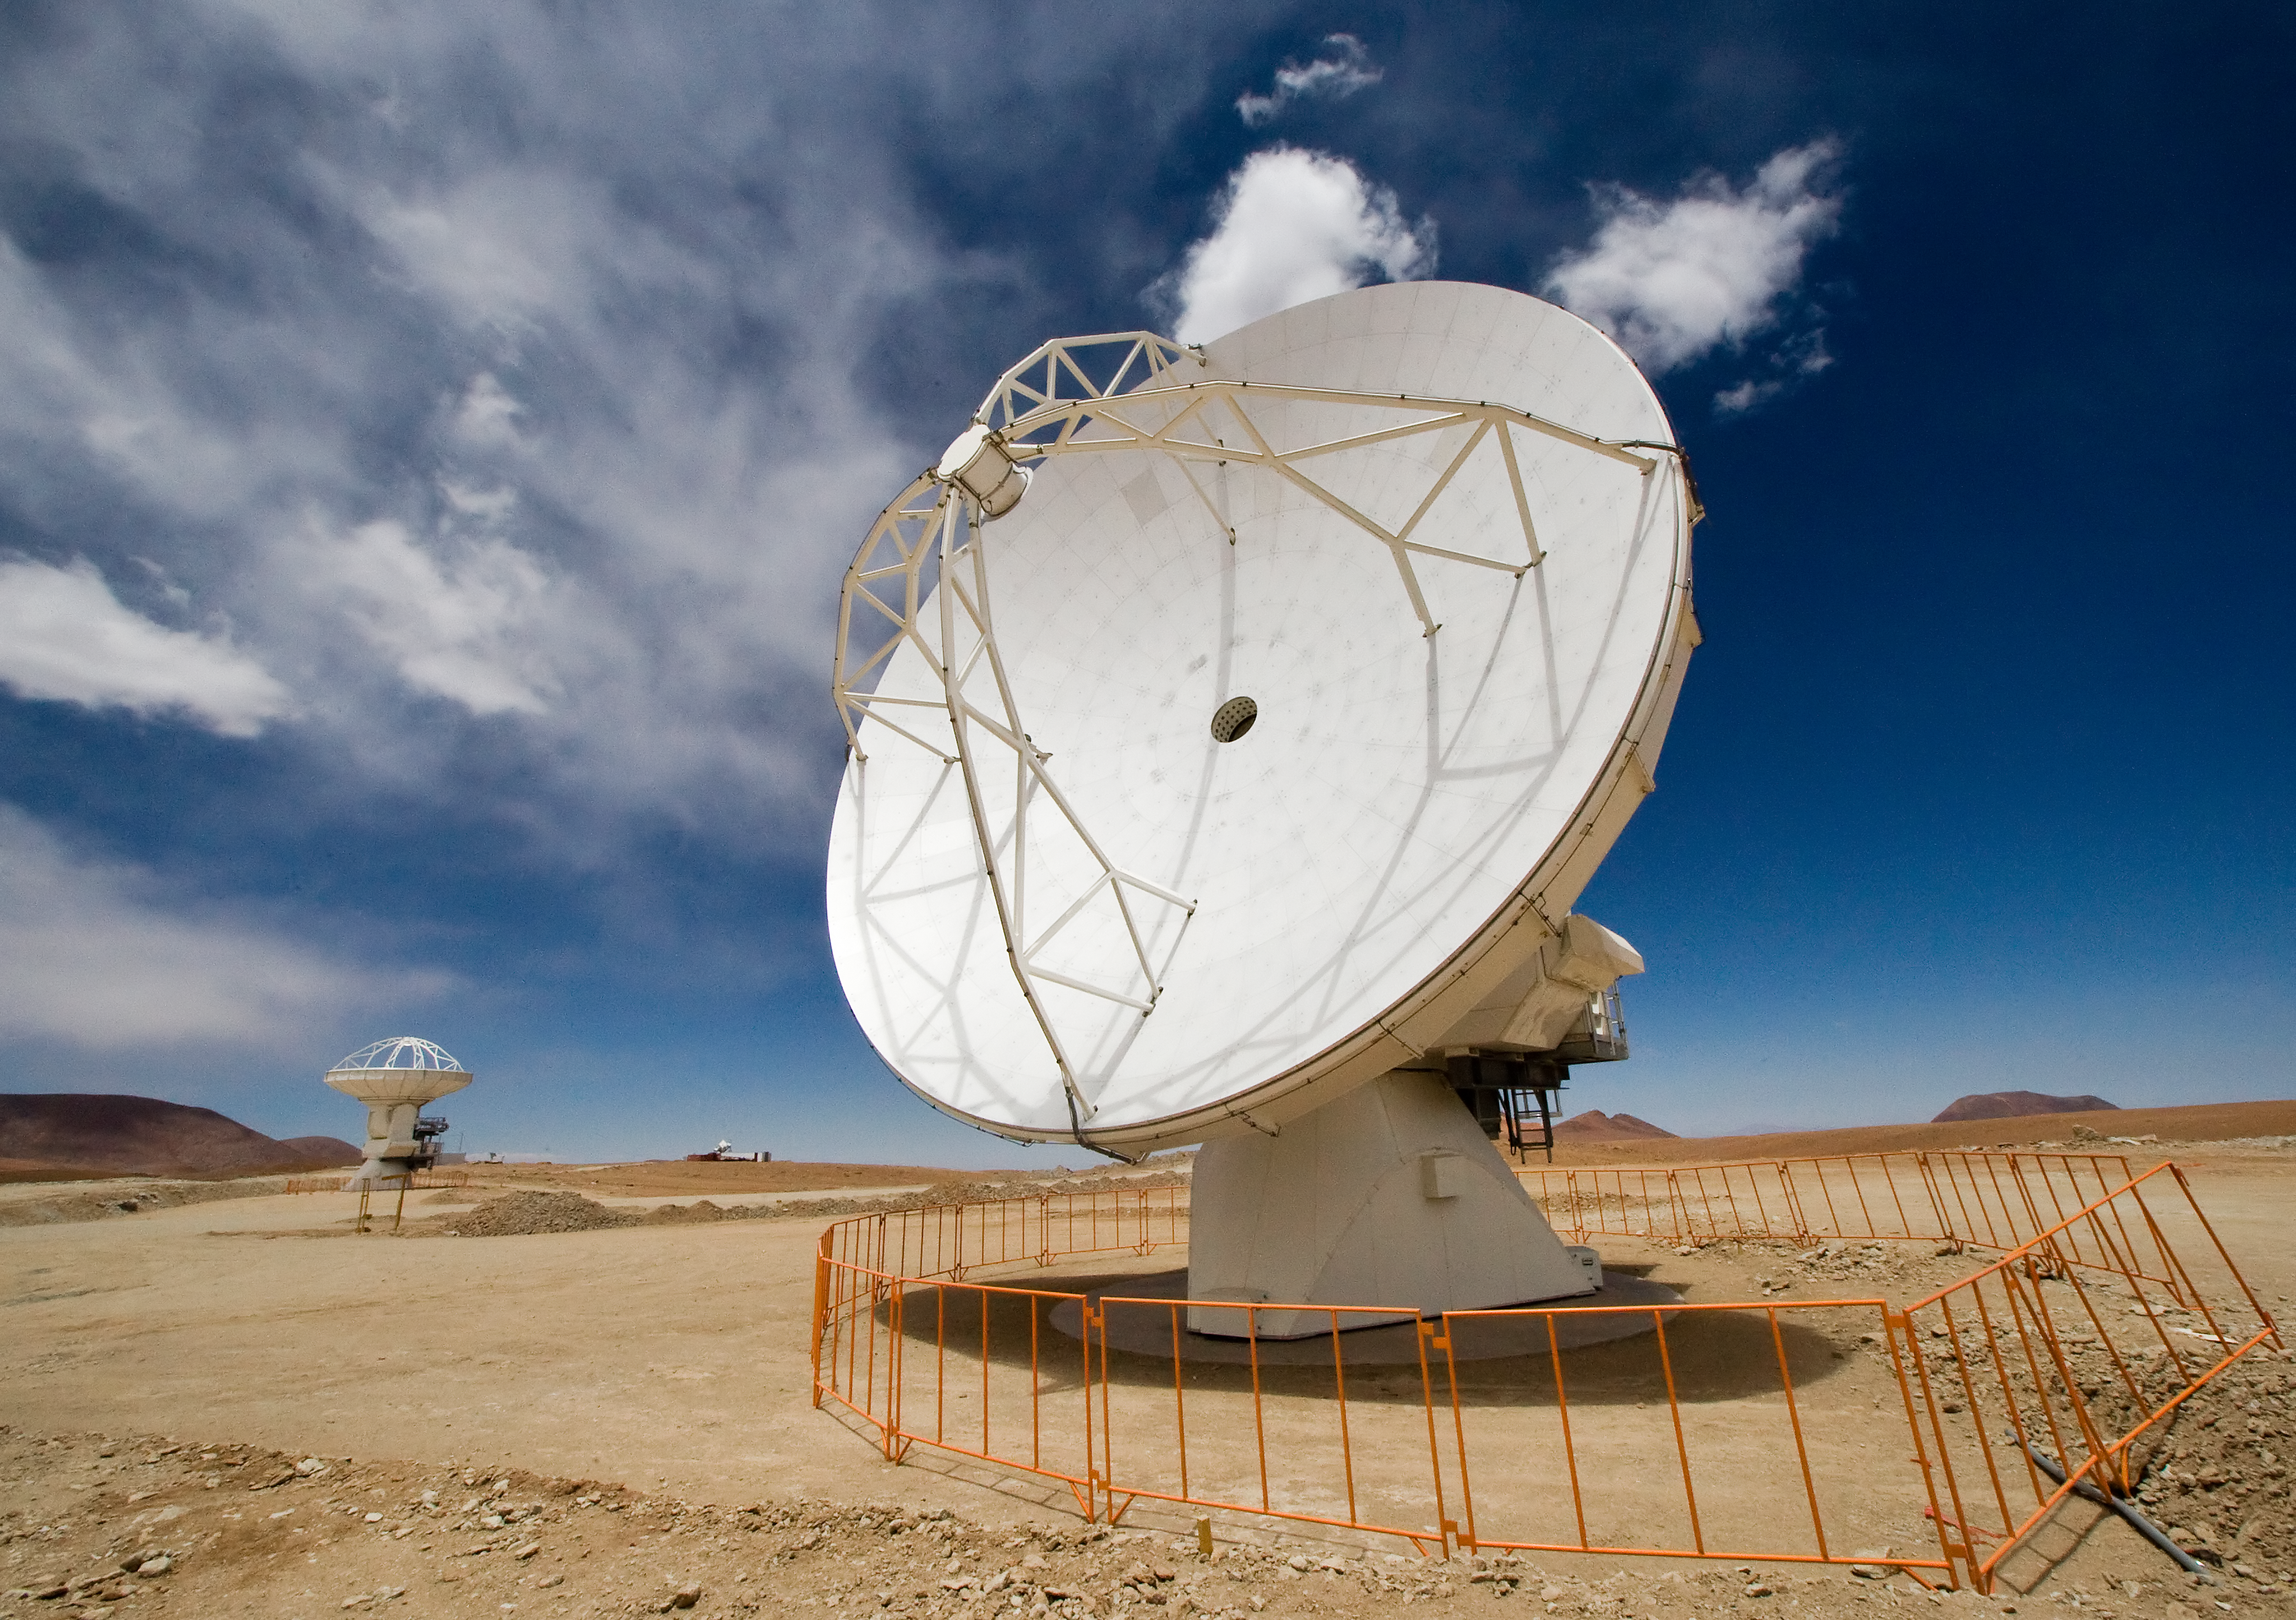

An ALMA antenna on Chajnantor

One of the Atacama Large Millimeter/submillimeter Array (ALMA) antennas thrusts to the sky on the Chajnantor plain of the Chilean Andes, 5000 m above sea level. ALMA is the largest ground-based astronomy project in existence, and will be comprised of a giant array of 12-m submillimetre quality antennas, with baselines of several kilometres. An additional, compact array of 7-m and 12-m antennas will complement the main array. Construction of ALMA started in 2003 and will be completed in 2012. The ALMA project is an international collaboration between Europe, East Asia and North America in cooperation with the Republic of Chile.

Credit: Iztok Bončina/ALMA (ESO/NAOJ/NRAO)